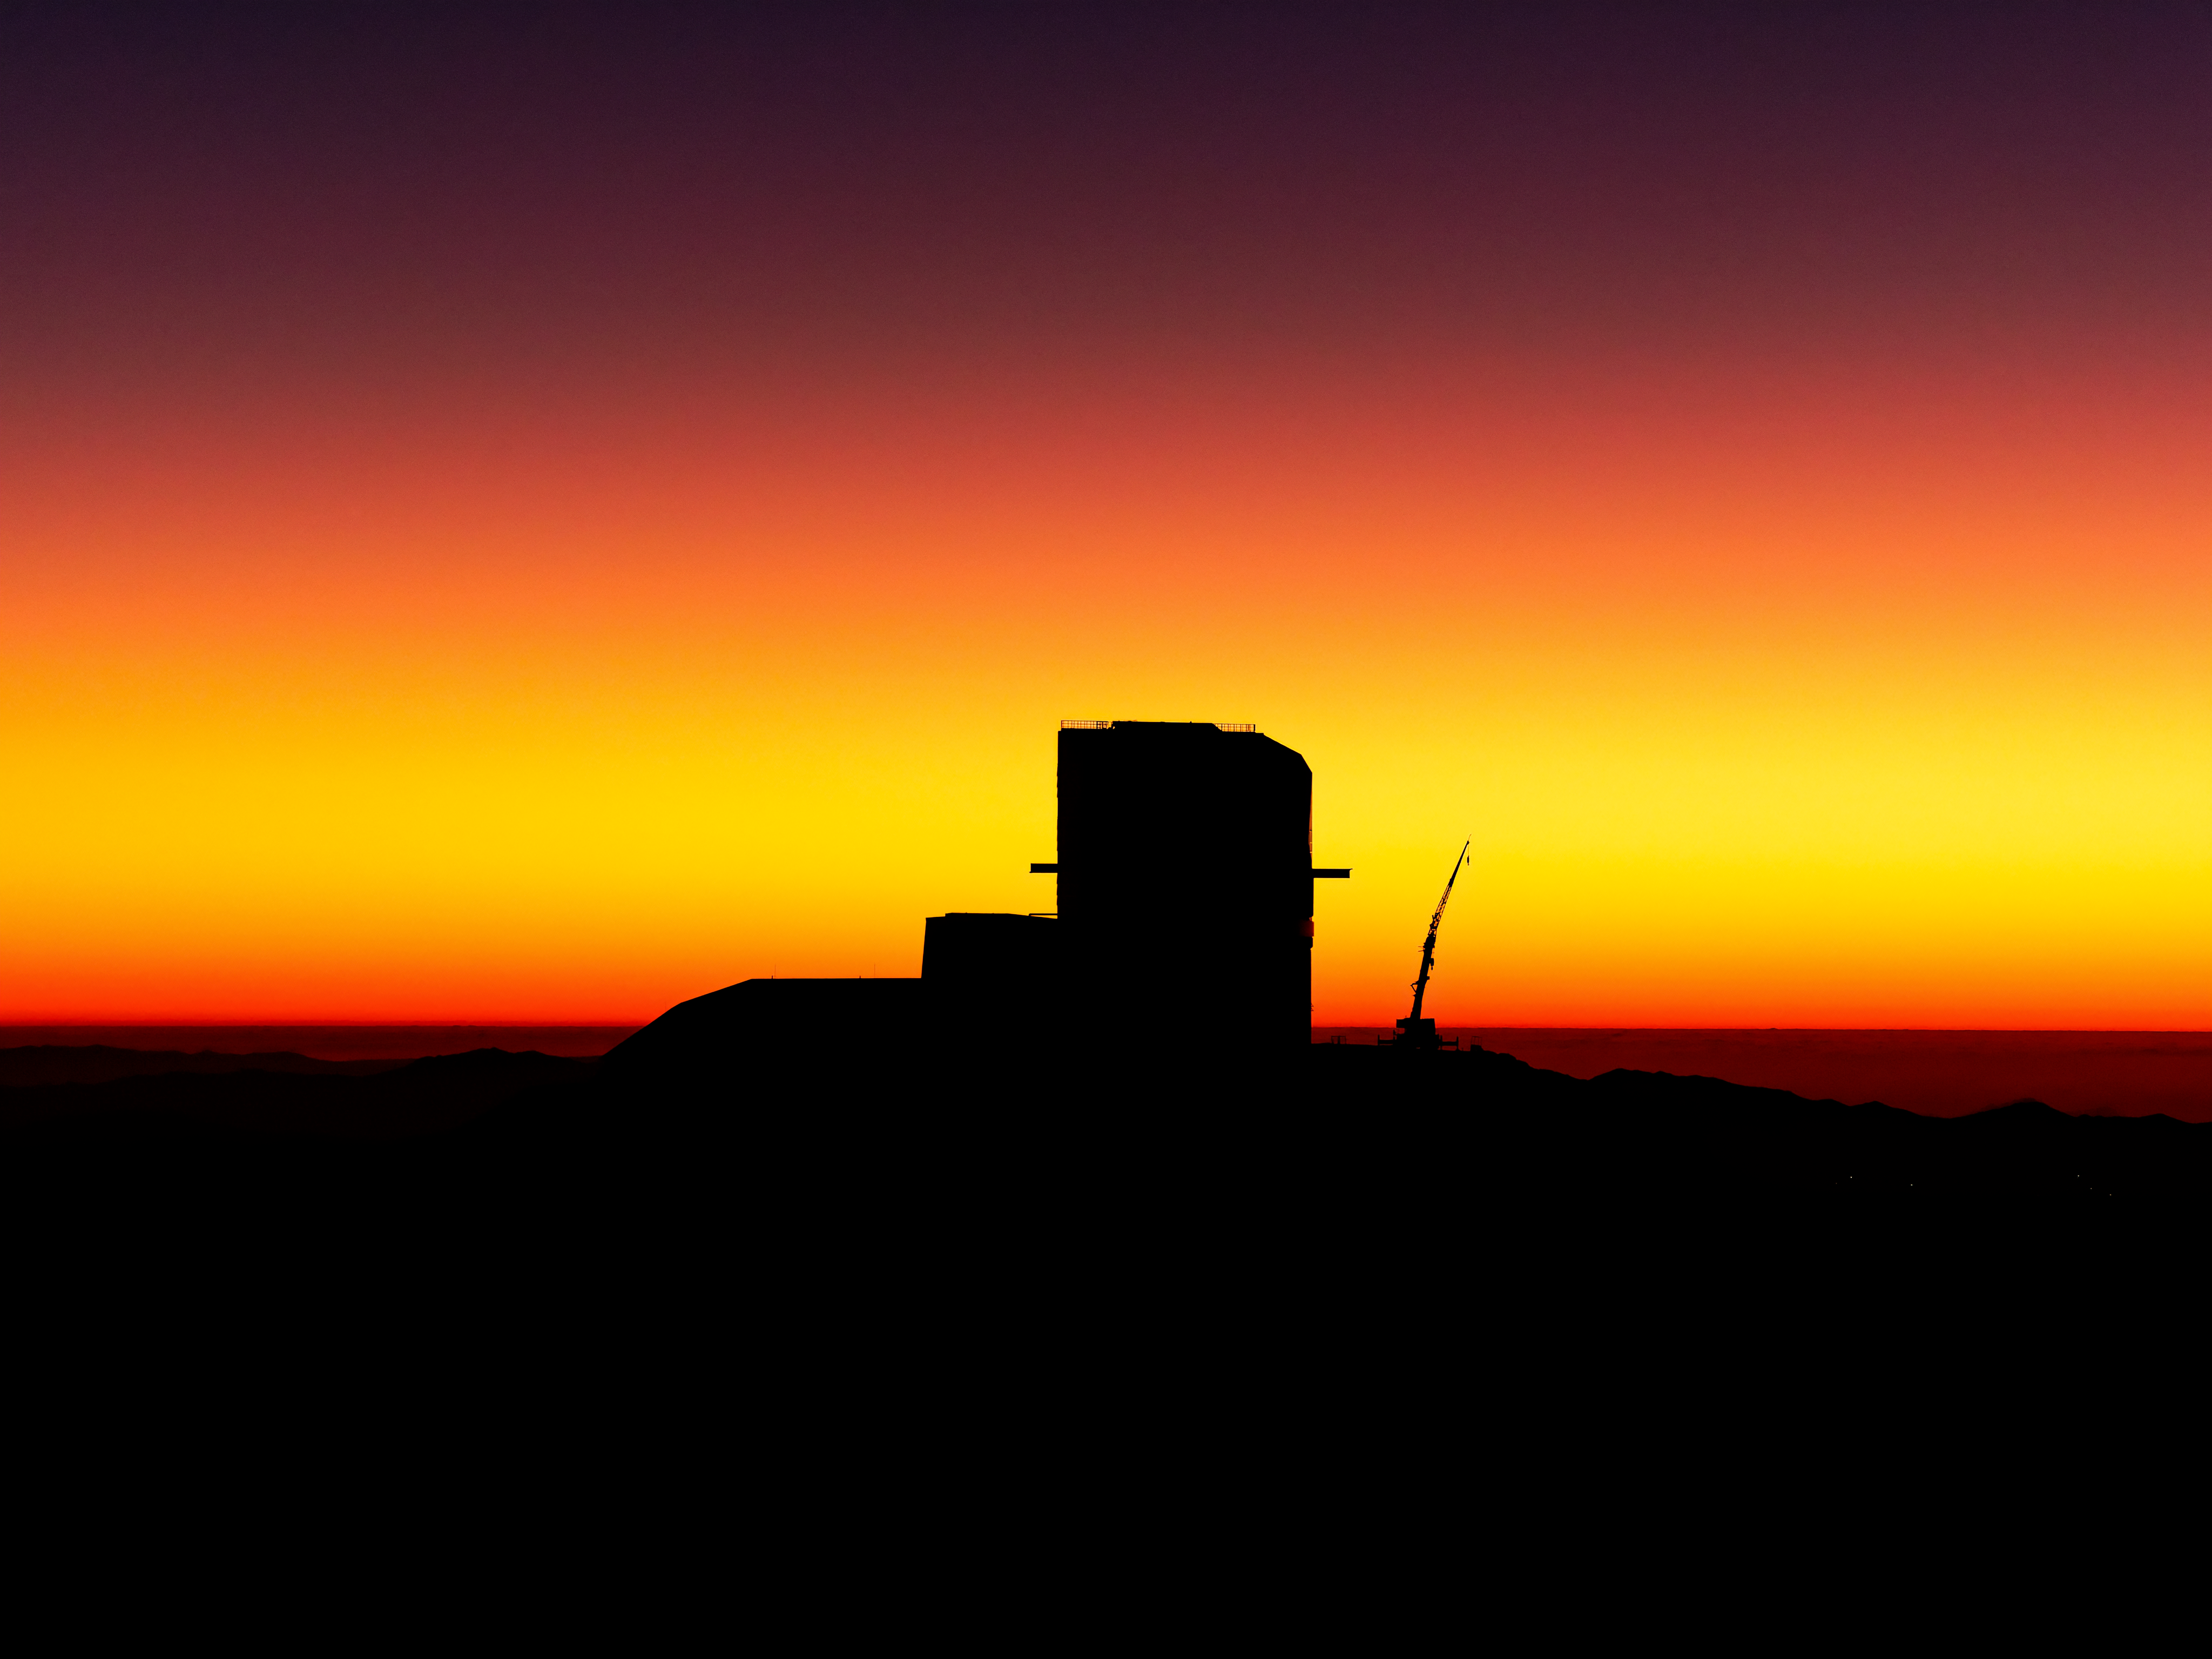

Rubin at Sunset

Vera C. Rubin Observatory at sunset.

Credit: RubinObs/NOIRLab/SLAC/NSF/DOE/AURA/W. O'Mullane